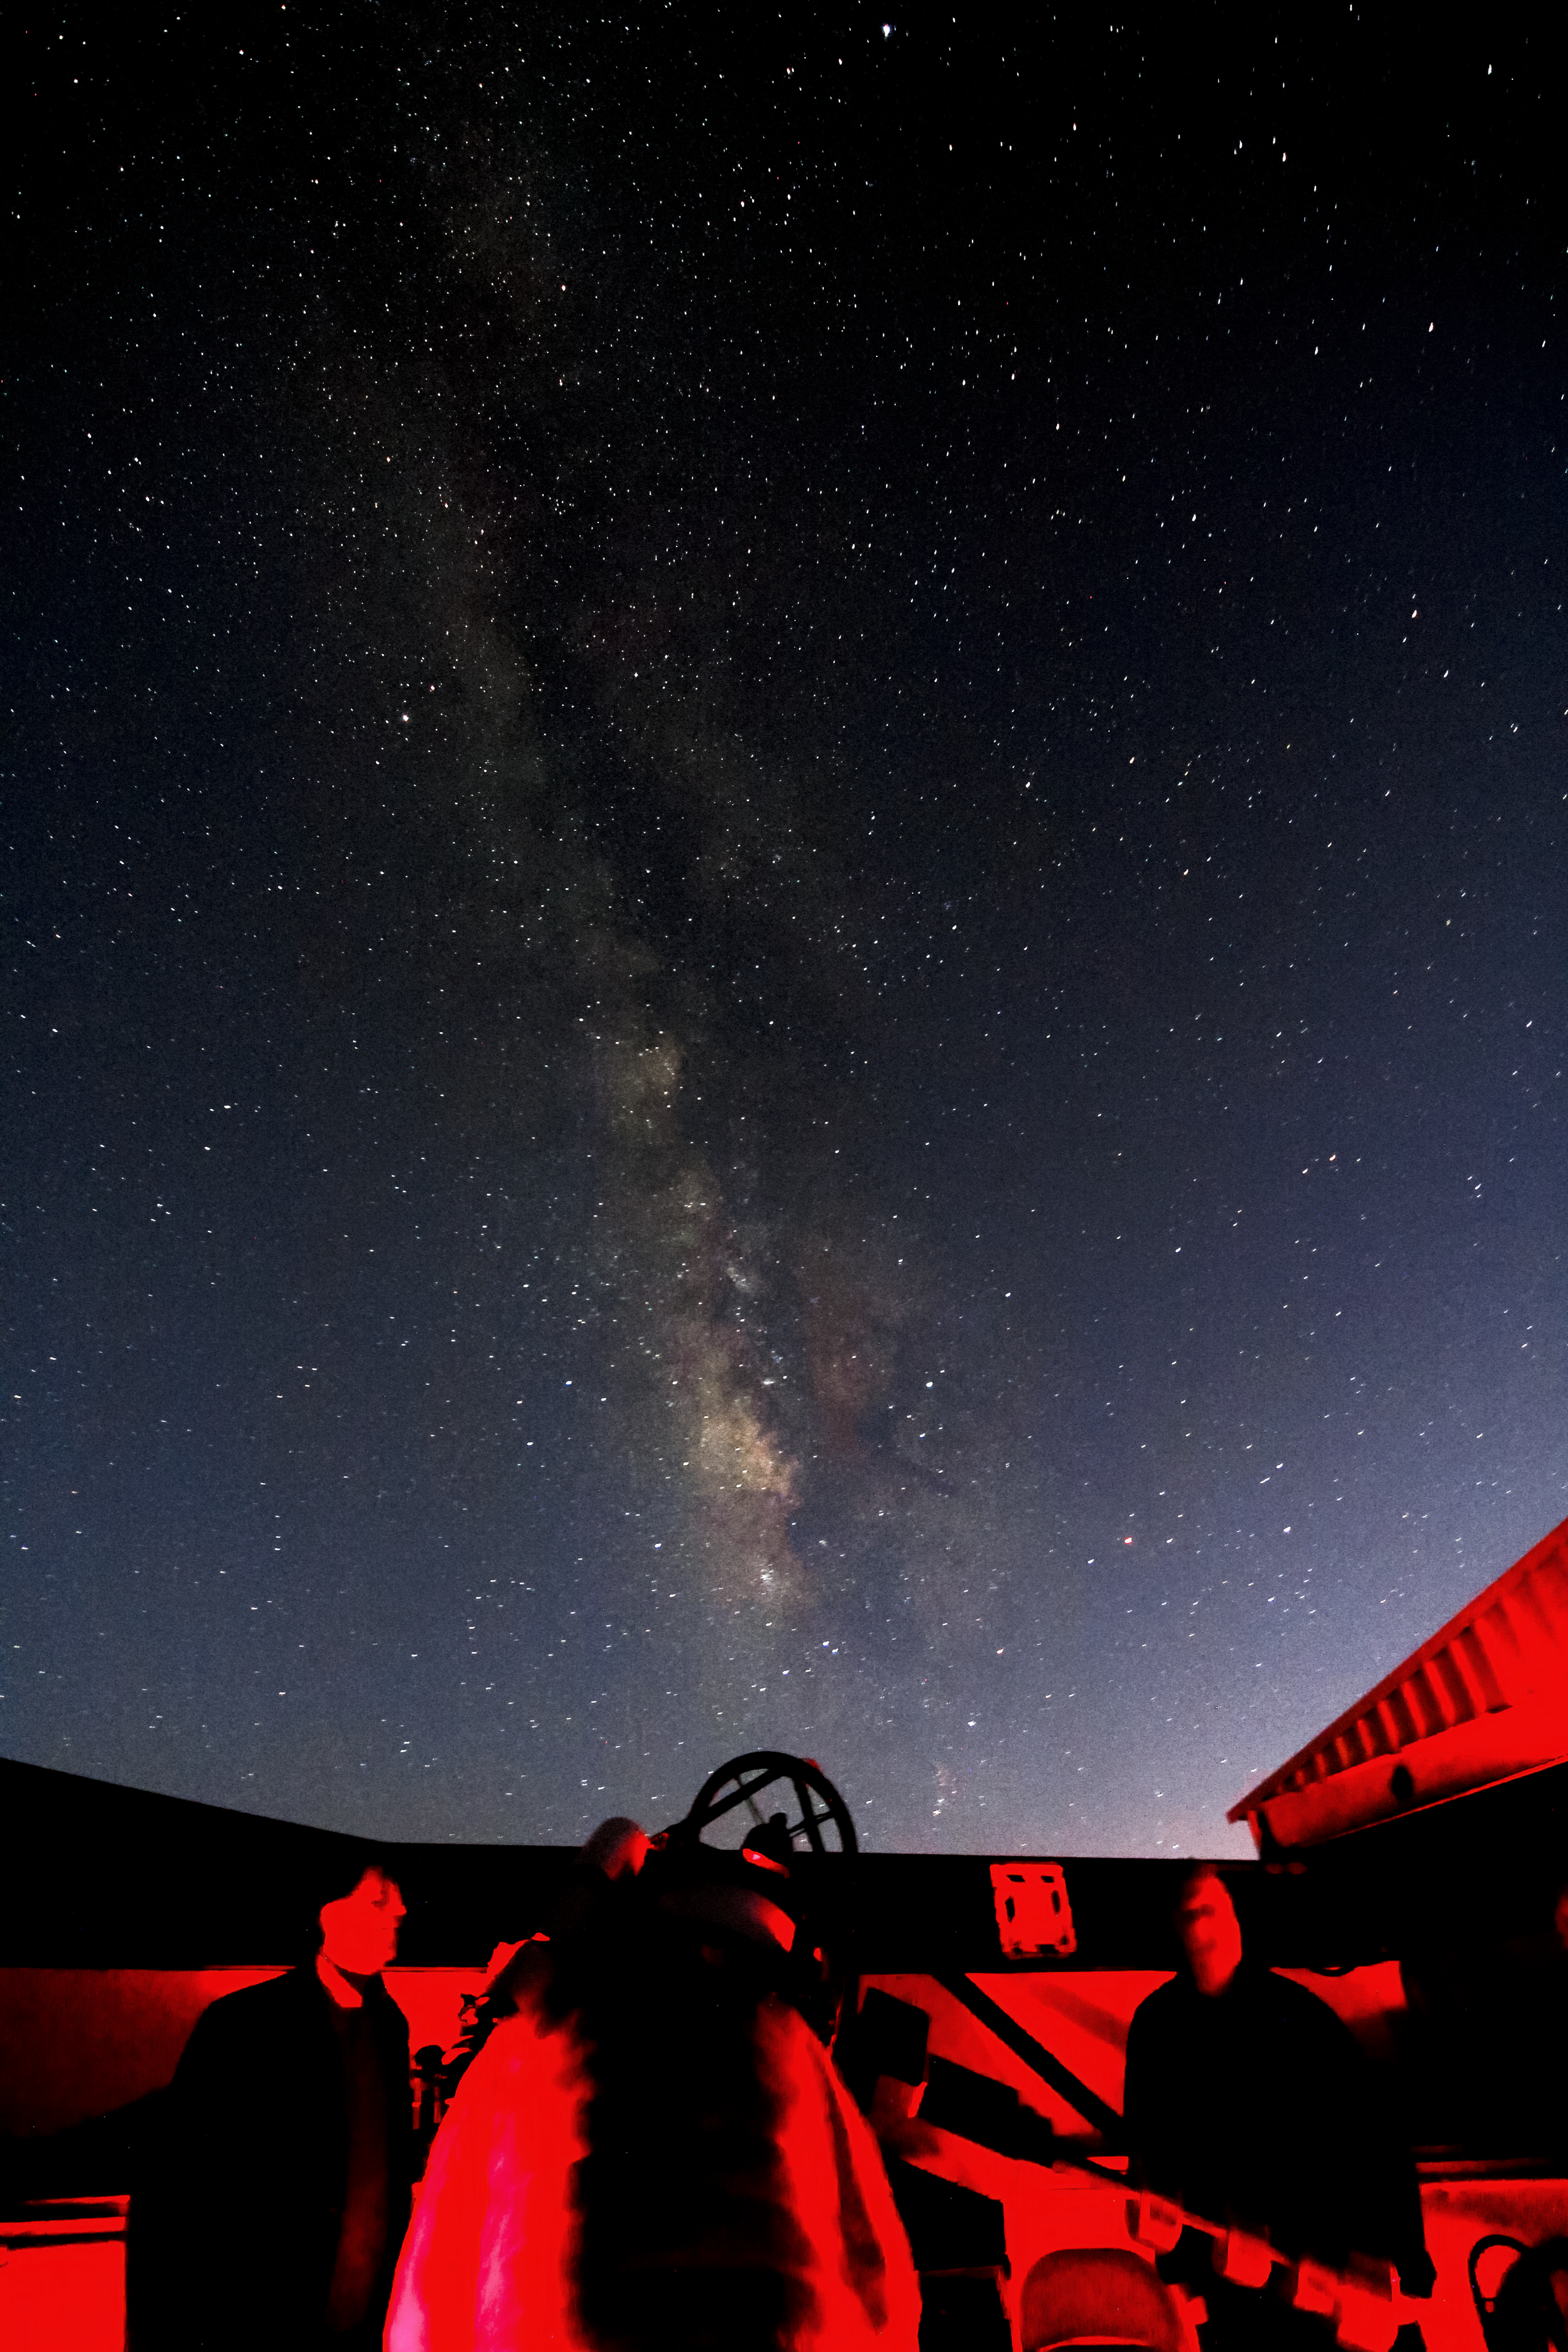

Milky Way Over The Visitor Center Roll Off Roof Observatory

The Milky Way rising over the Visitor Center Roll Off Roof Observatory when it held the RCOS 16-inch Telescope. This was taken during the Nightly Observing Program on Kitt Peak National Observatory near Tucson, AZ.

Credit: KPNO/NOIRLab/NSF/AURA/P. Marenfeld